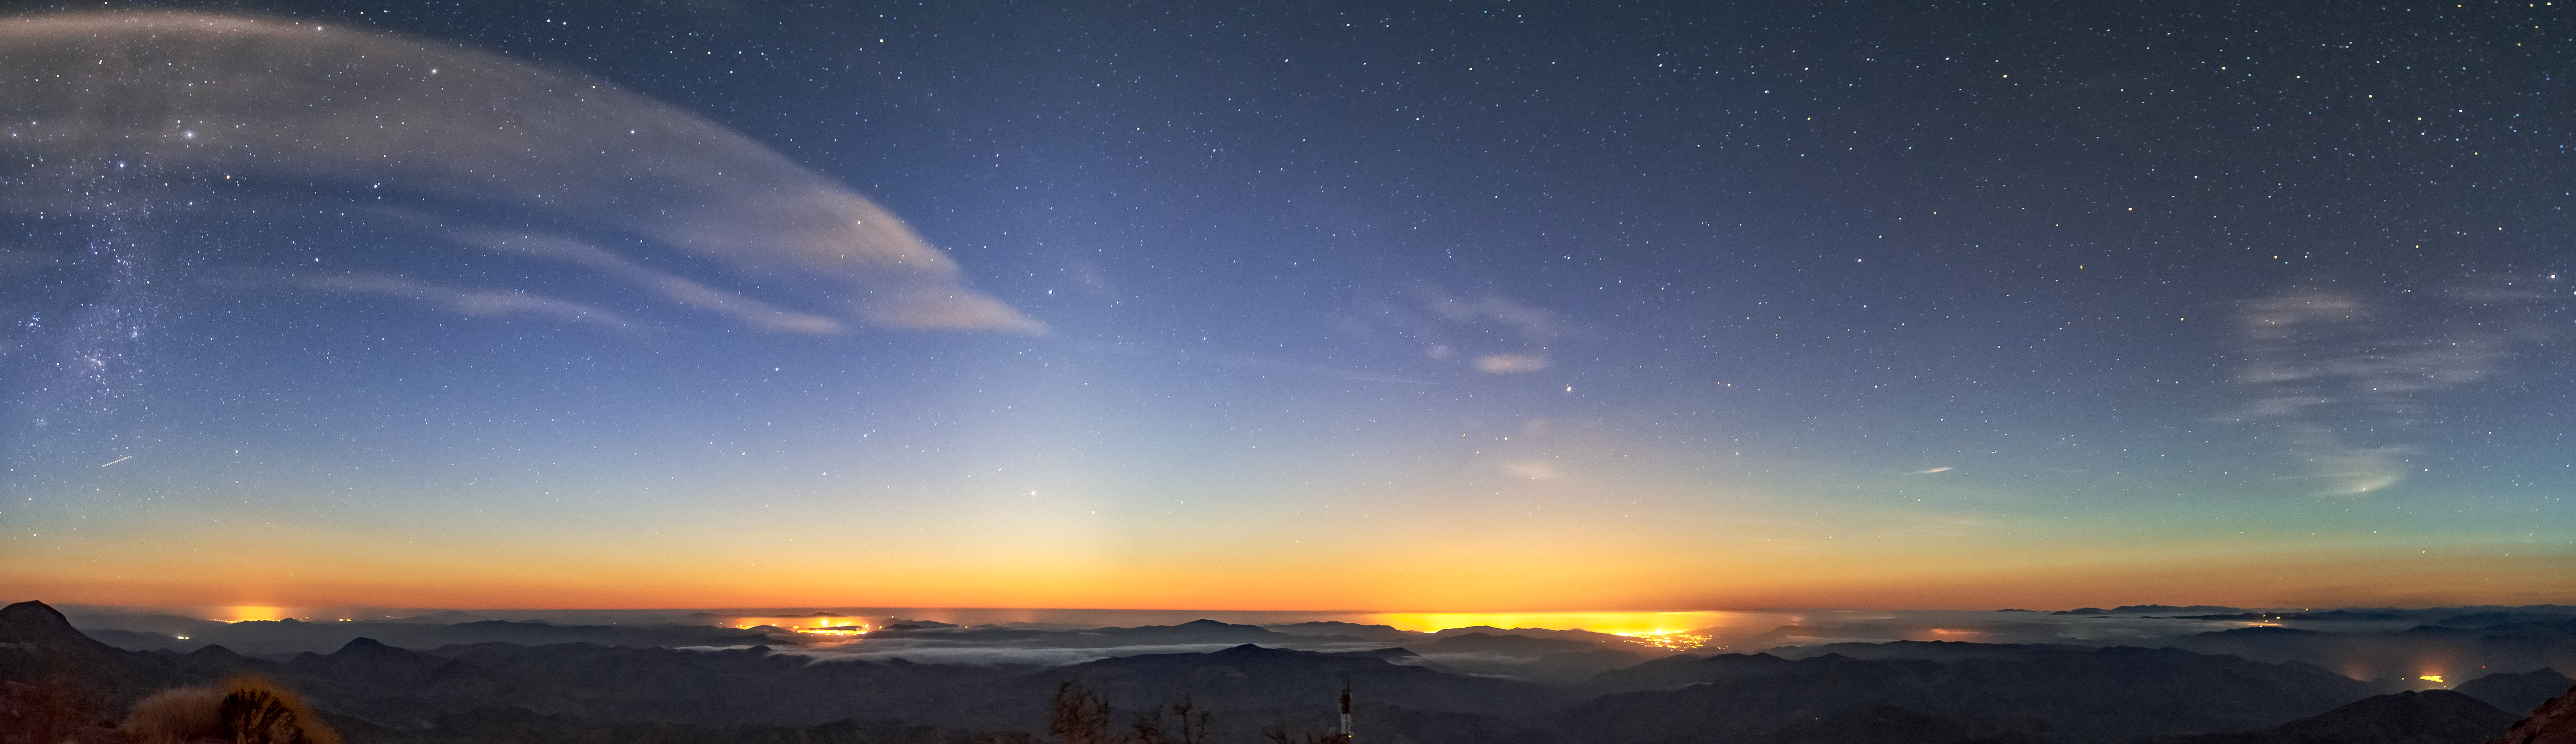

Distant City Lights From CTIO

Distant city lights as seen from Cerro Tololo Inter-American Observatory (CTIO), a Program of NSF NOIRLab, in Chile.

Credit: CTIO/NOIRLab/NSF/AURA/D. Munizaga